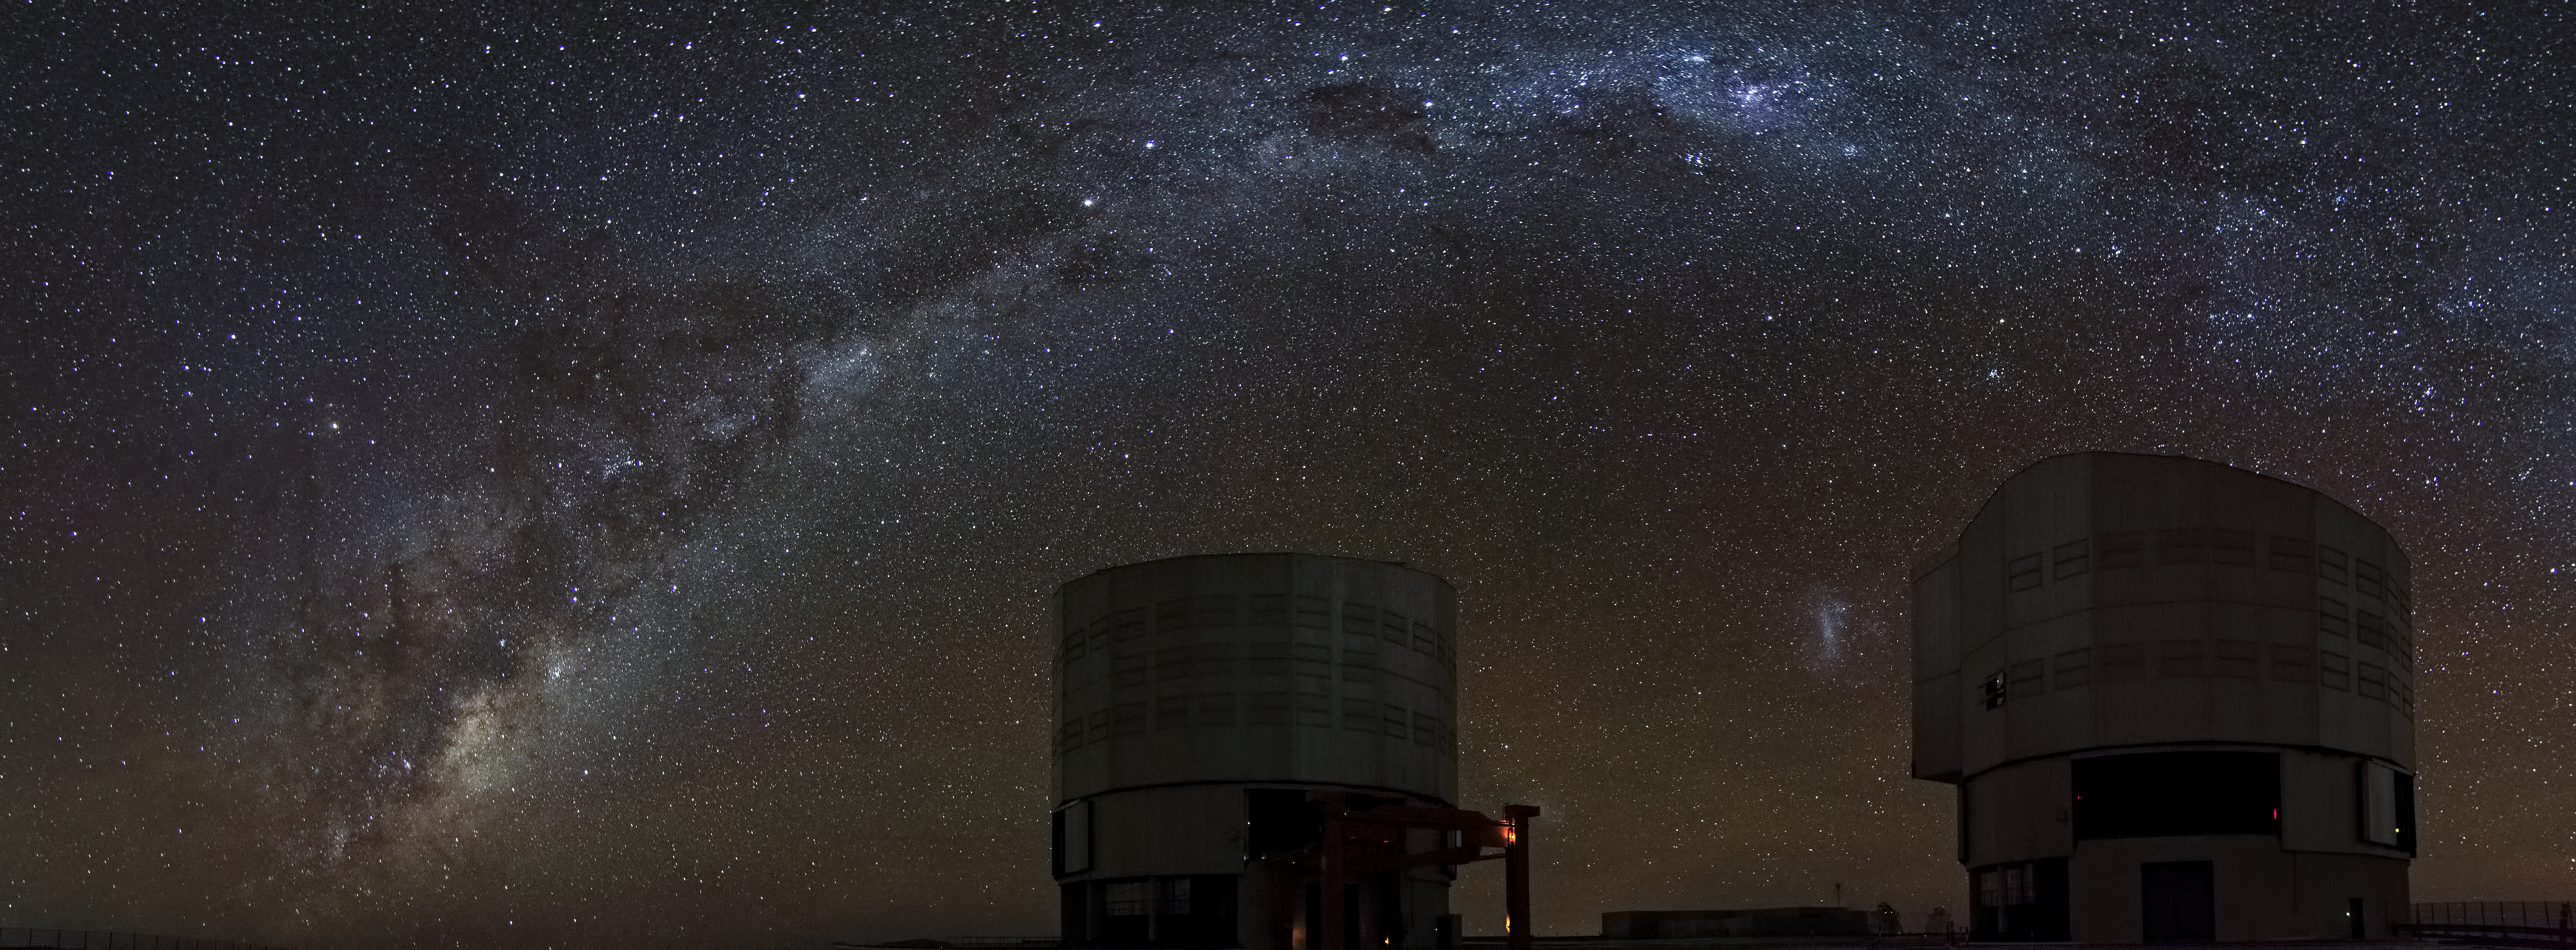

ESO's Very Large Telescope

These are two of the unit telescopes that make up ESO's Very Large Telescope (VLT). Located on Cerro Paranal in Chile these telescopes have one of the best views of the night sky on earth. As can be seen by looking at the clarity of the Milky Way as it streaks overhead in this image.

Credit: Dave Jones/ESO